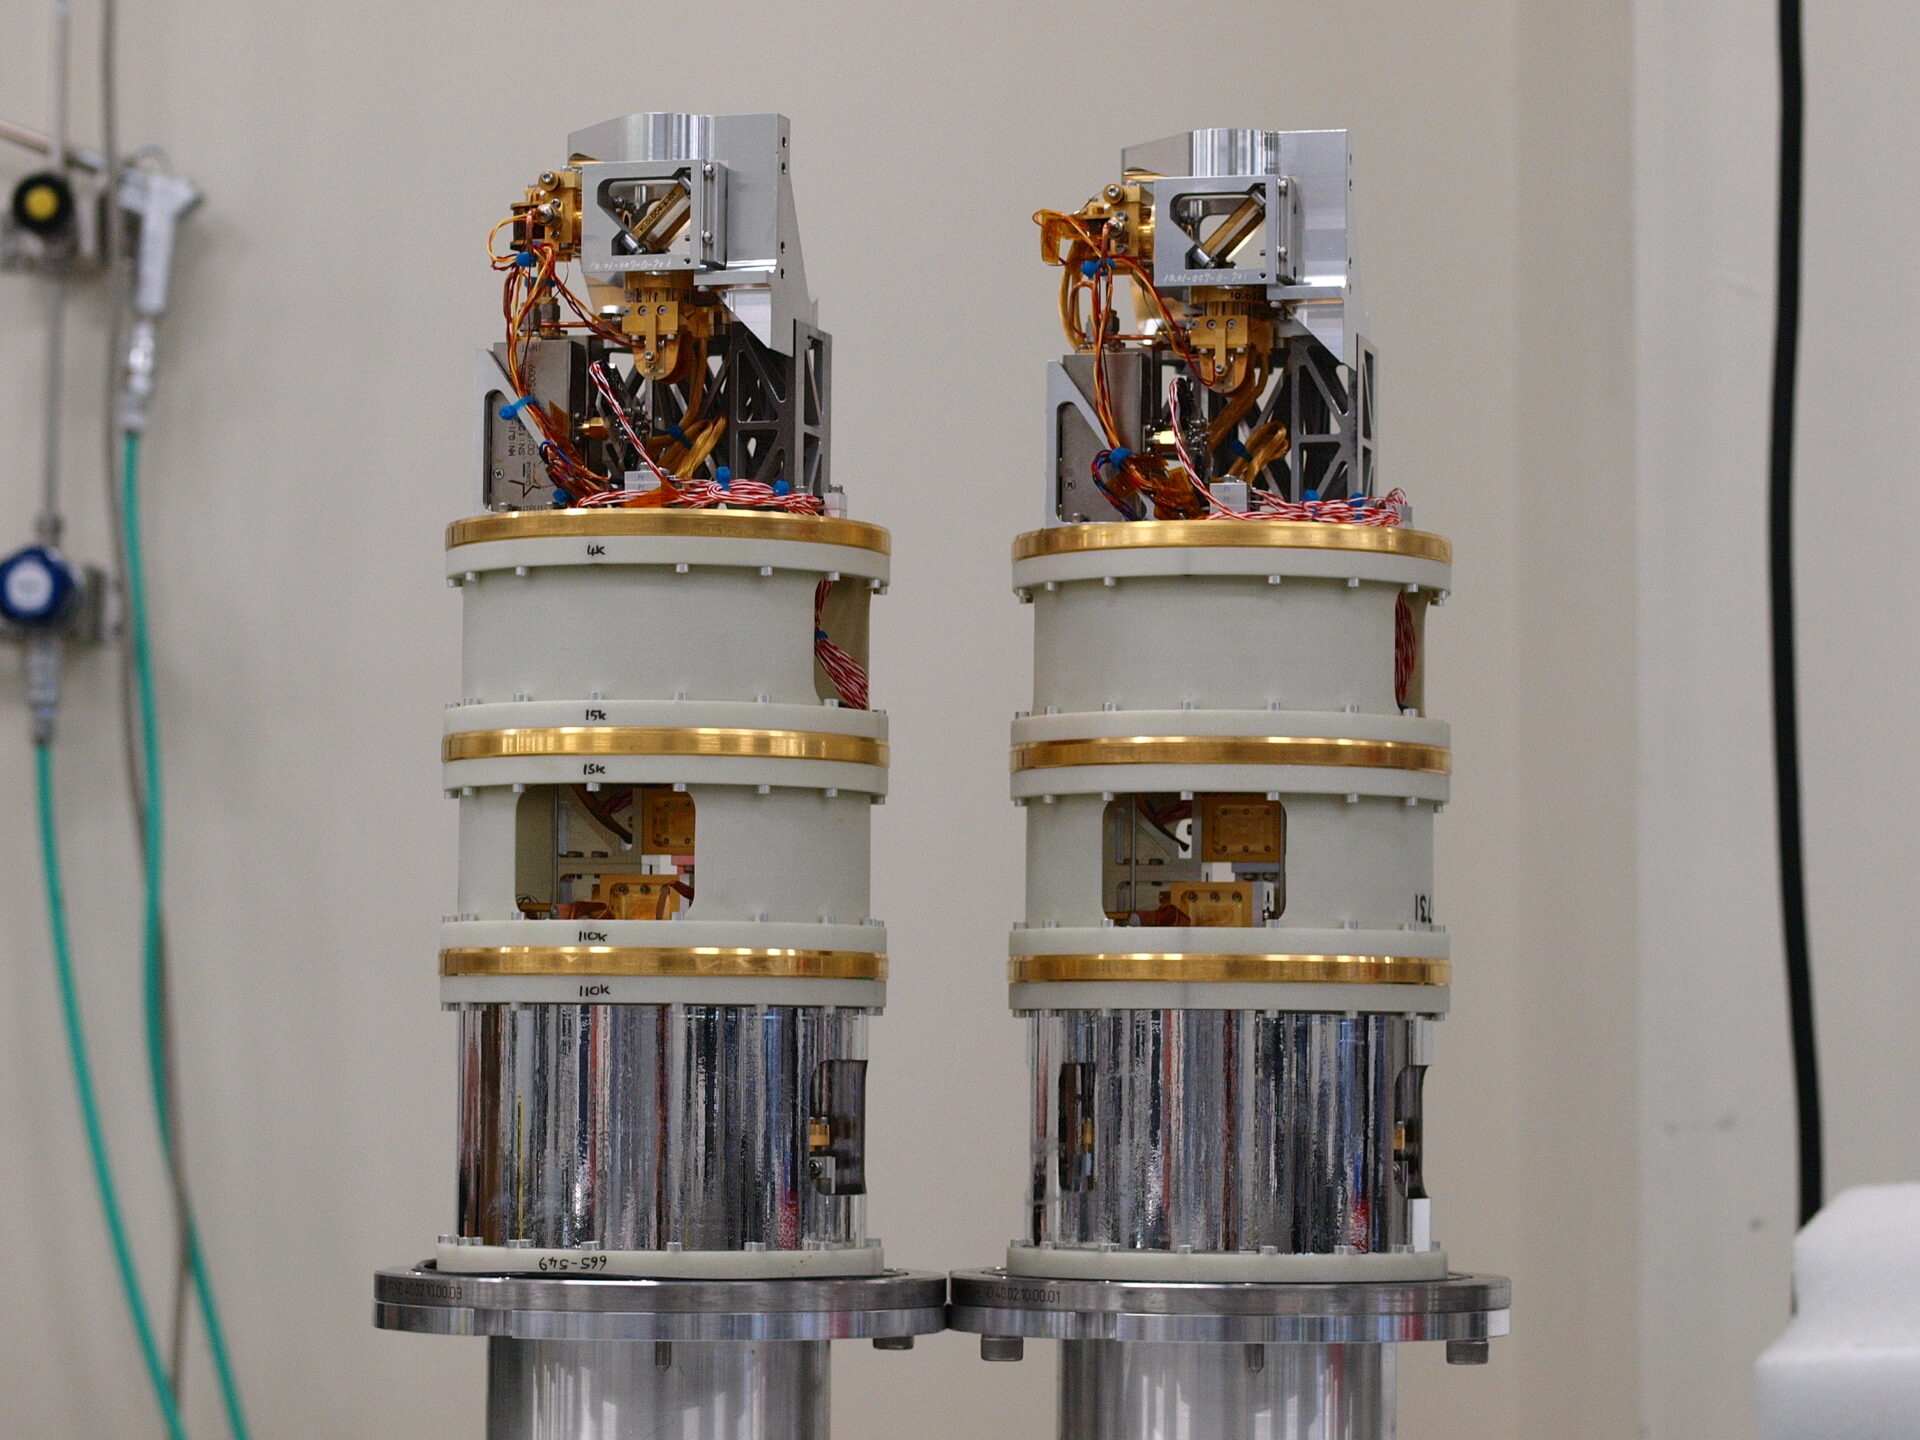

This picture shows two receivers cartridges

This picture shows two receivers cartridges built for ALMA. Extremely weak signals from space are collected by the ALMA antennas and focussed onto the receivers, which transform the faint radiation into an electrical signal.

Credit: ESO